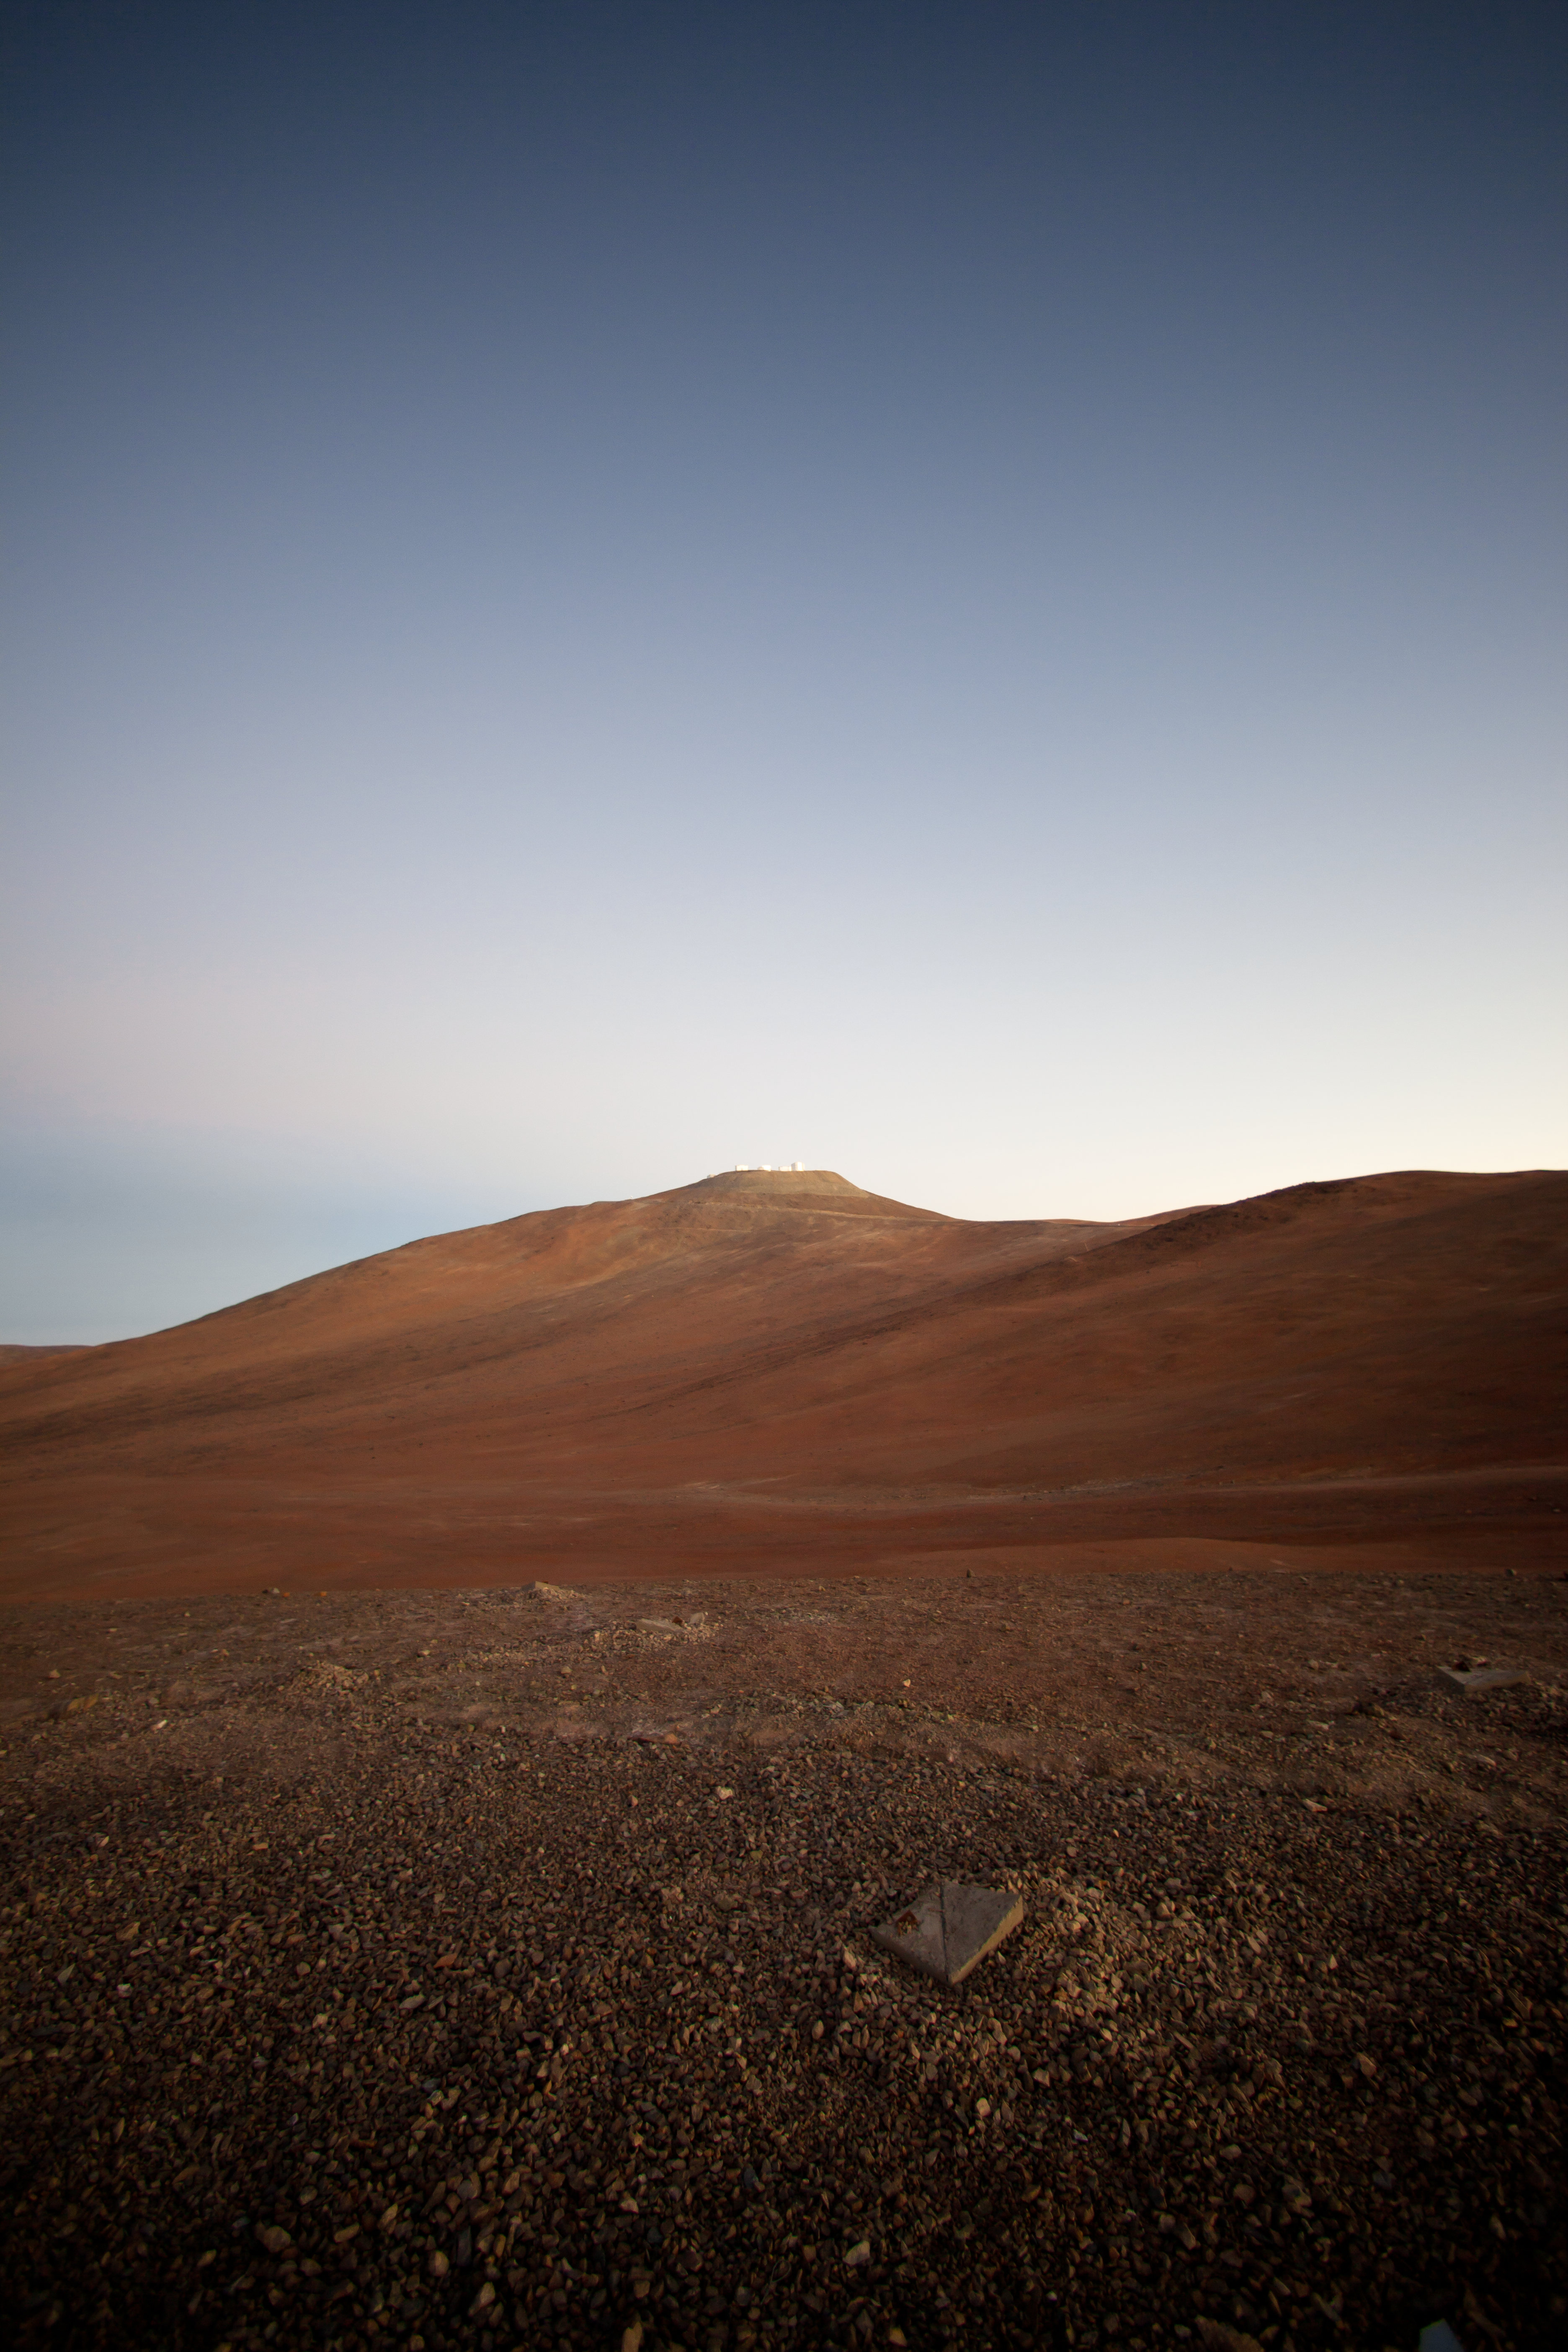

Sunrise at Paranal Observatory

As the night ends, telescopes close and astronomers and operators go to bed to sleep, while engineers, technicians and other staff start a new day of work. This is part of the daily routine at ESO Paranal Observatory, home of the ESO Very Large Telescope (VLT). In this picture, taken looking toward the east, the Sun is about to rise over the desert. Atop the 2600-metre-high Cerro Paranal is the VLT, composed of four 8.2-metre Unit Telescopes (UTs), plus four 1.8-metre Auxiliary Telescopes (ATs). Located about 120 km south of Antofagasta, in the Atacama Desert of Chile, the VLT is the world's most advanced visible light observatory.

Credit: ESO